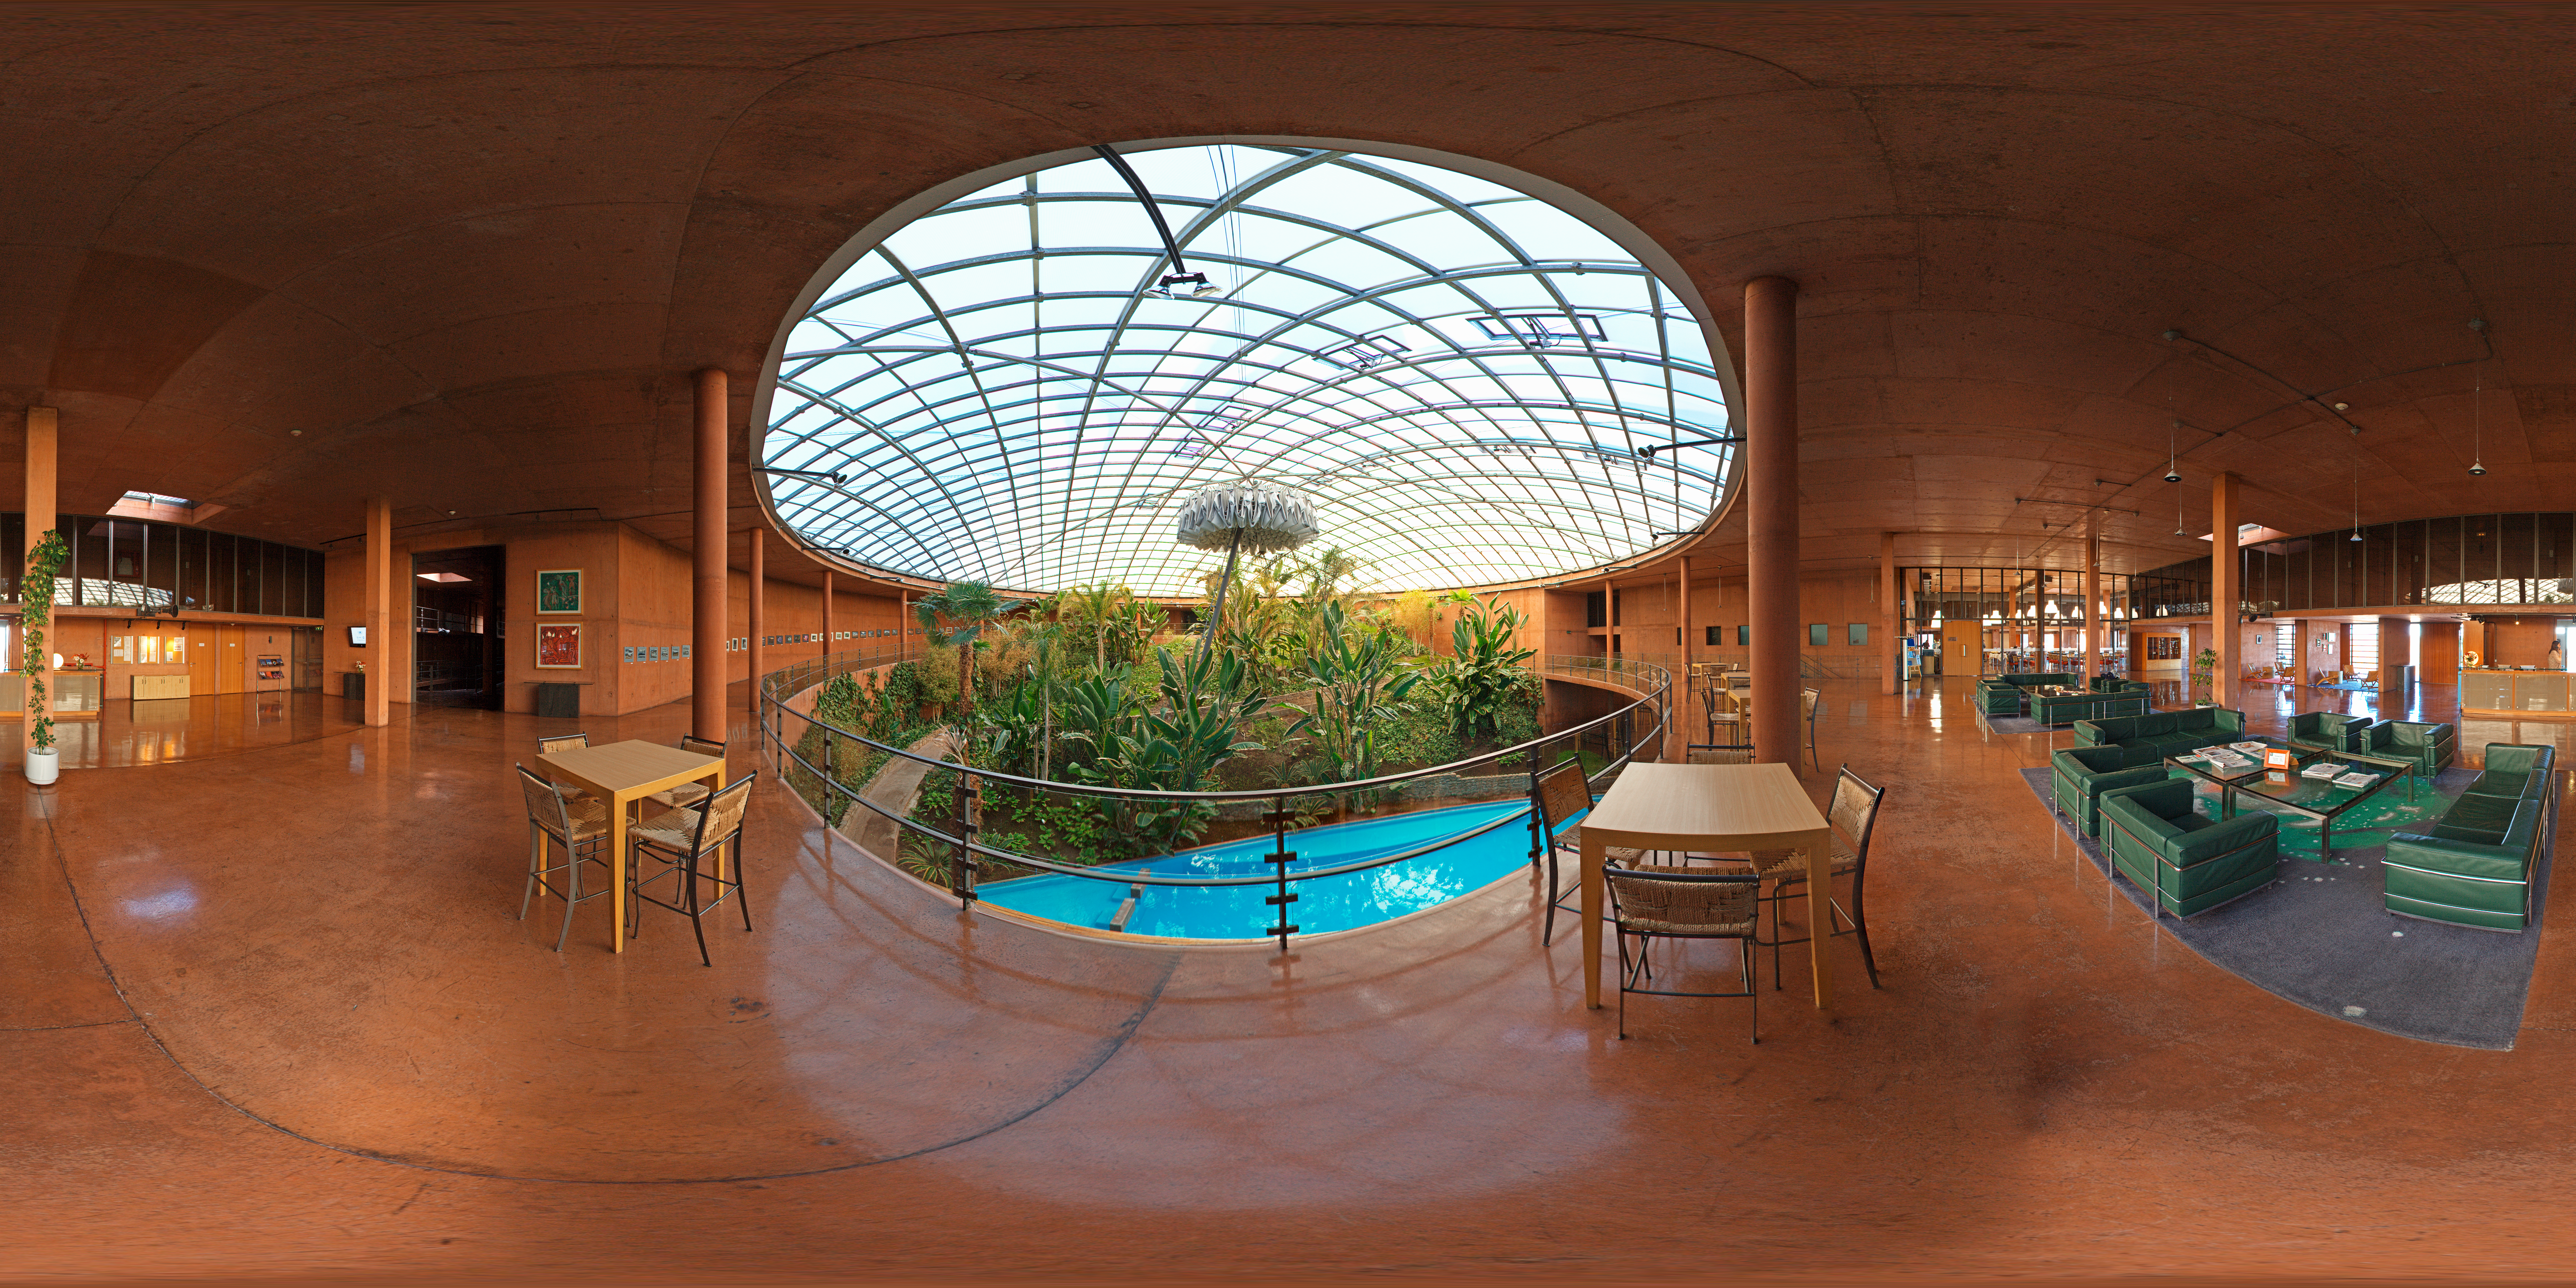

Panorama inside the Residencia

This 360 degree panorama shows the perspective an astronomer would have after a night of hard work at the observatory. La Residencia is the last resort for those working at Paranal, where they can Relax and have shelter from the harsh environment outside.

Credit: ESO